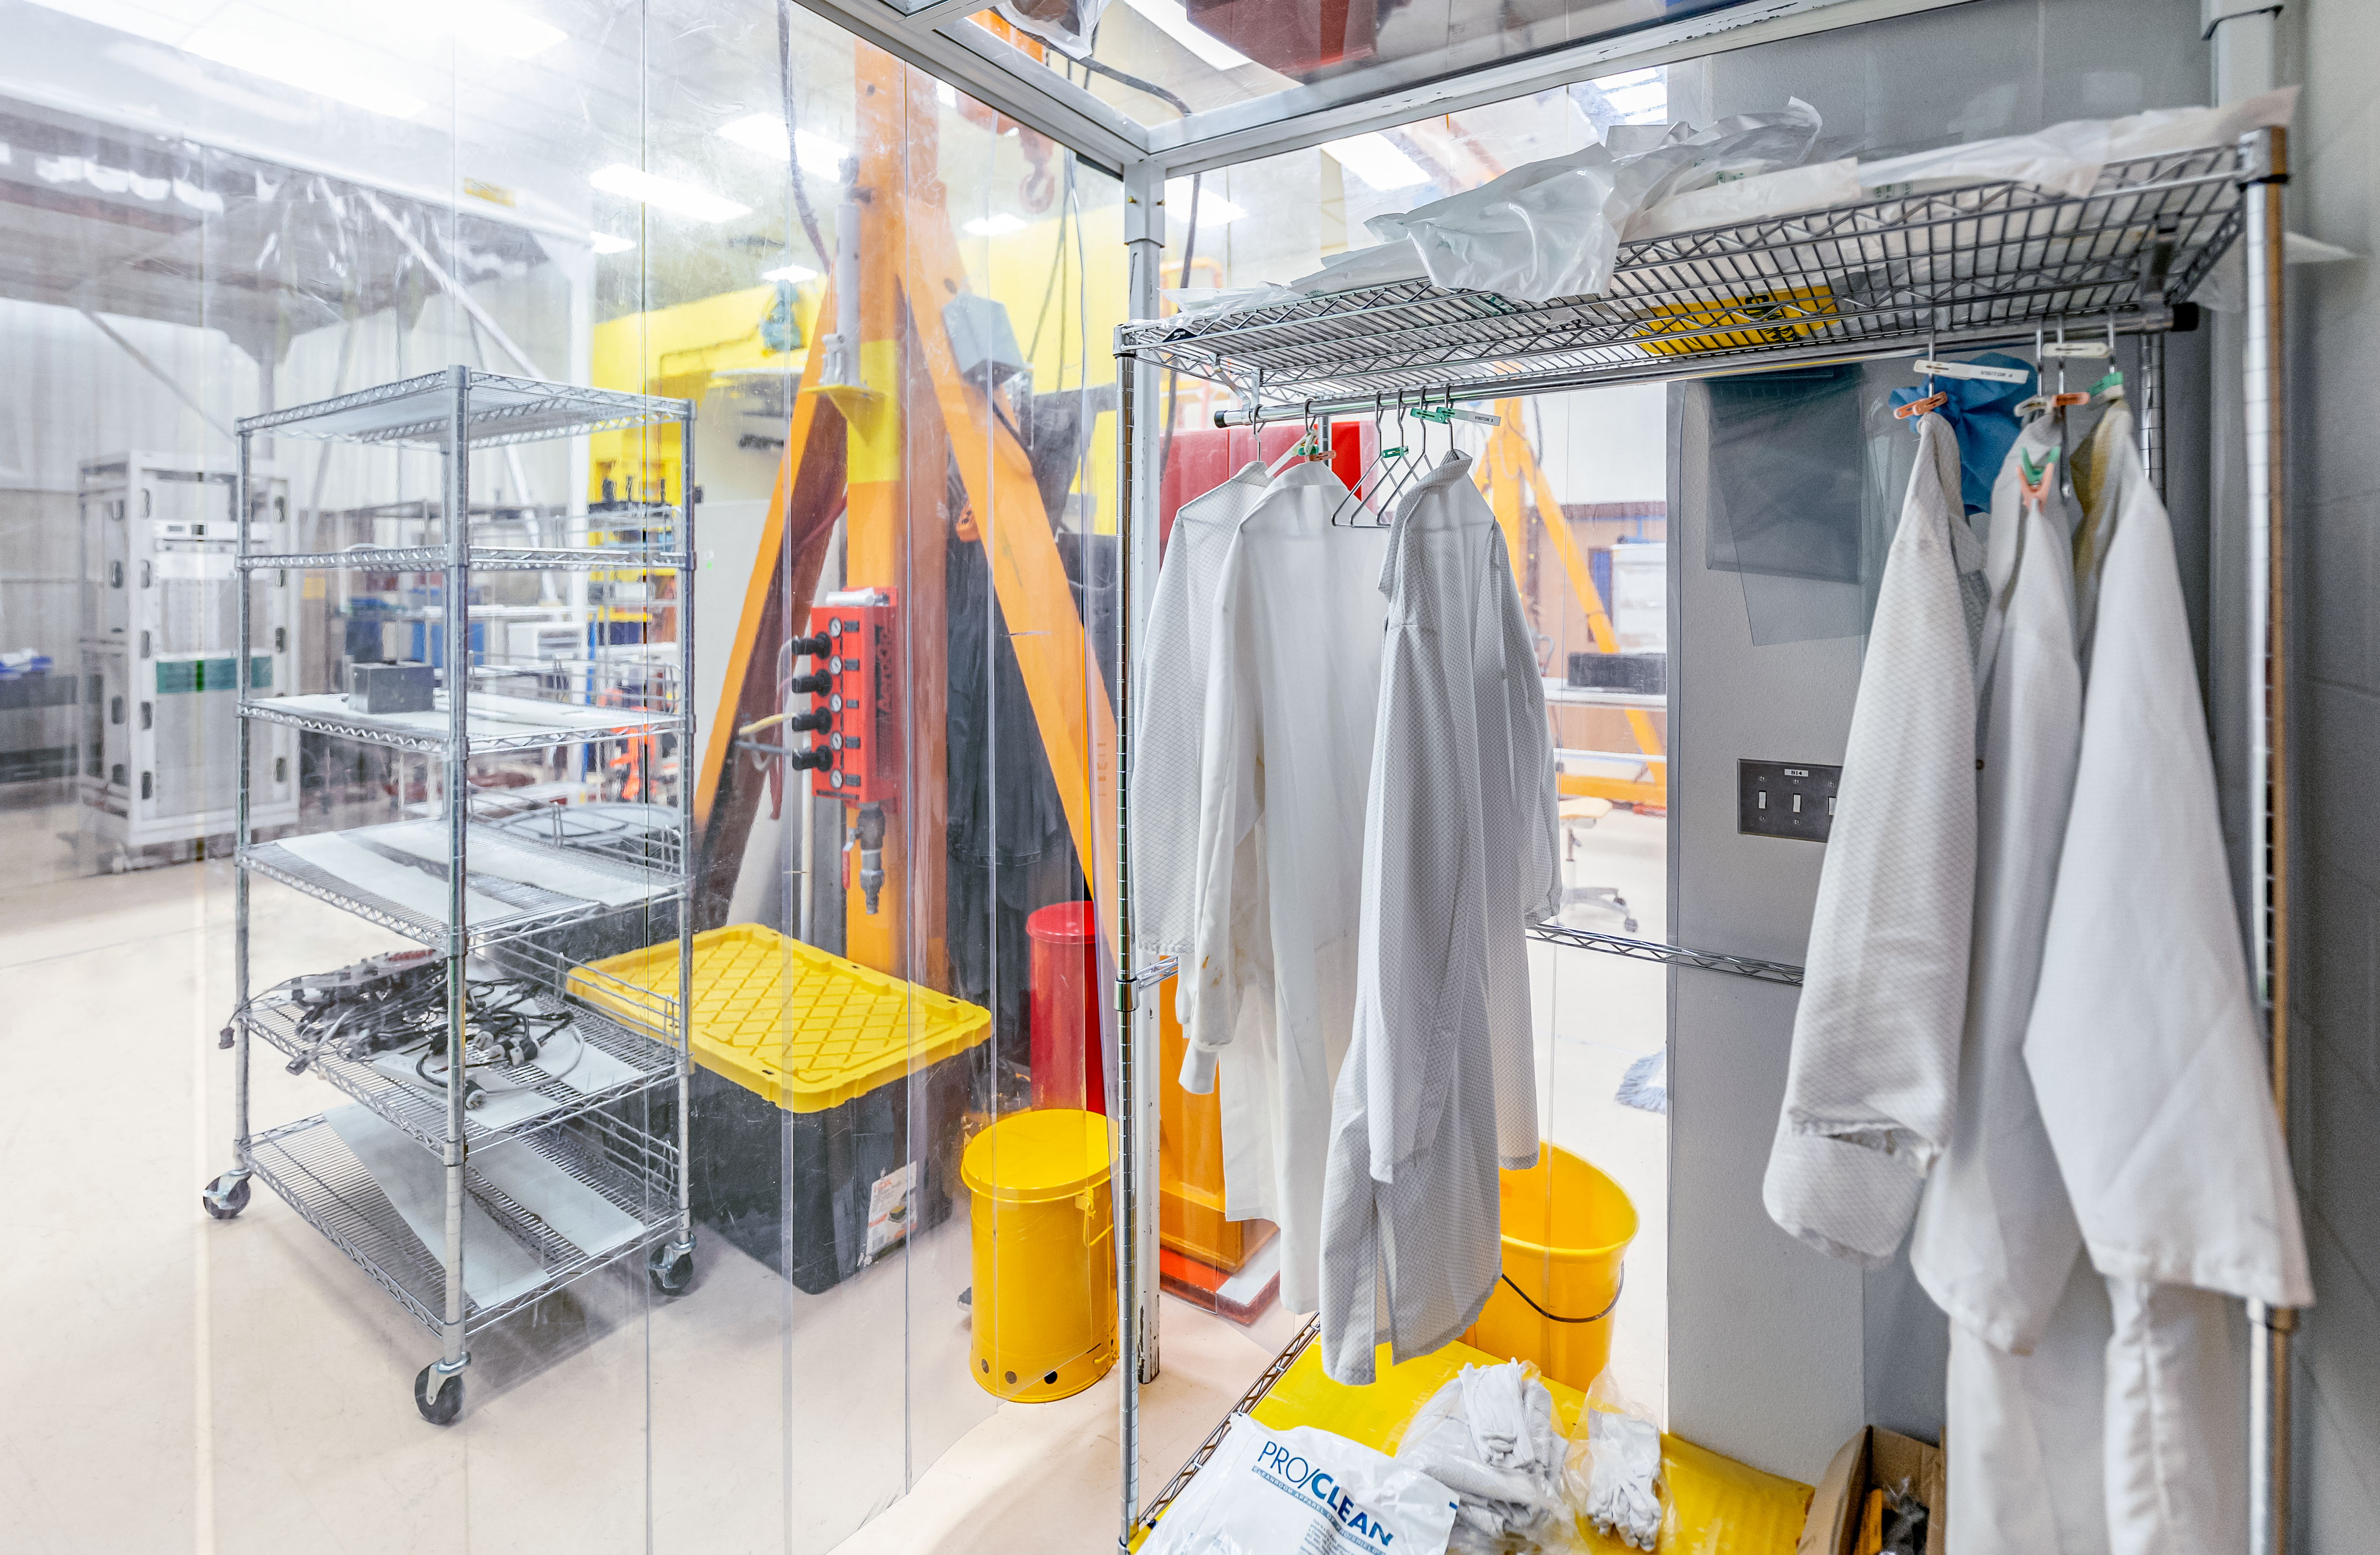

Hilo Instrument Lab

The Gemini North Hilo Base Instrument lab in Hilo, HI.

Credit: NOIRLab/AURA/NSF/ T. Slovinský